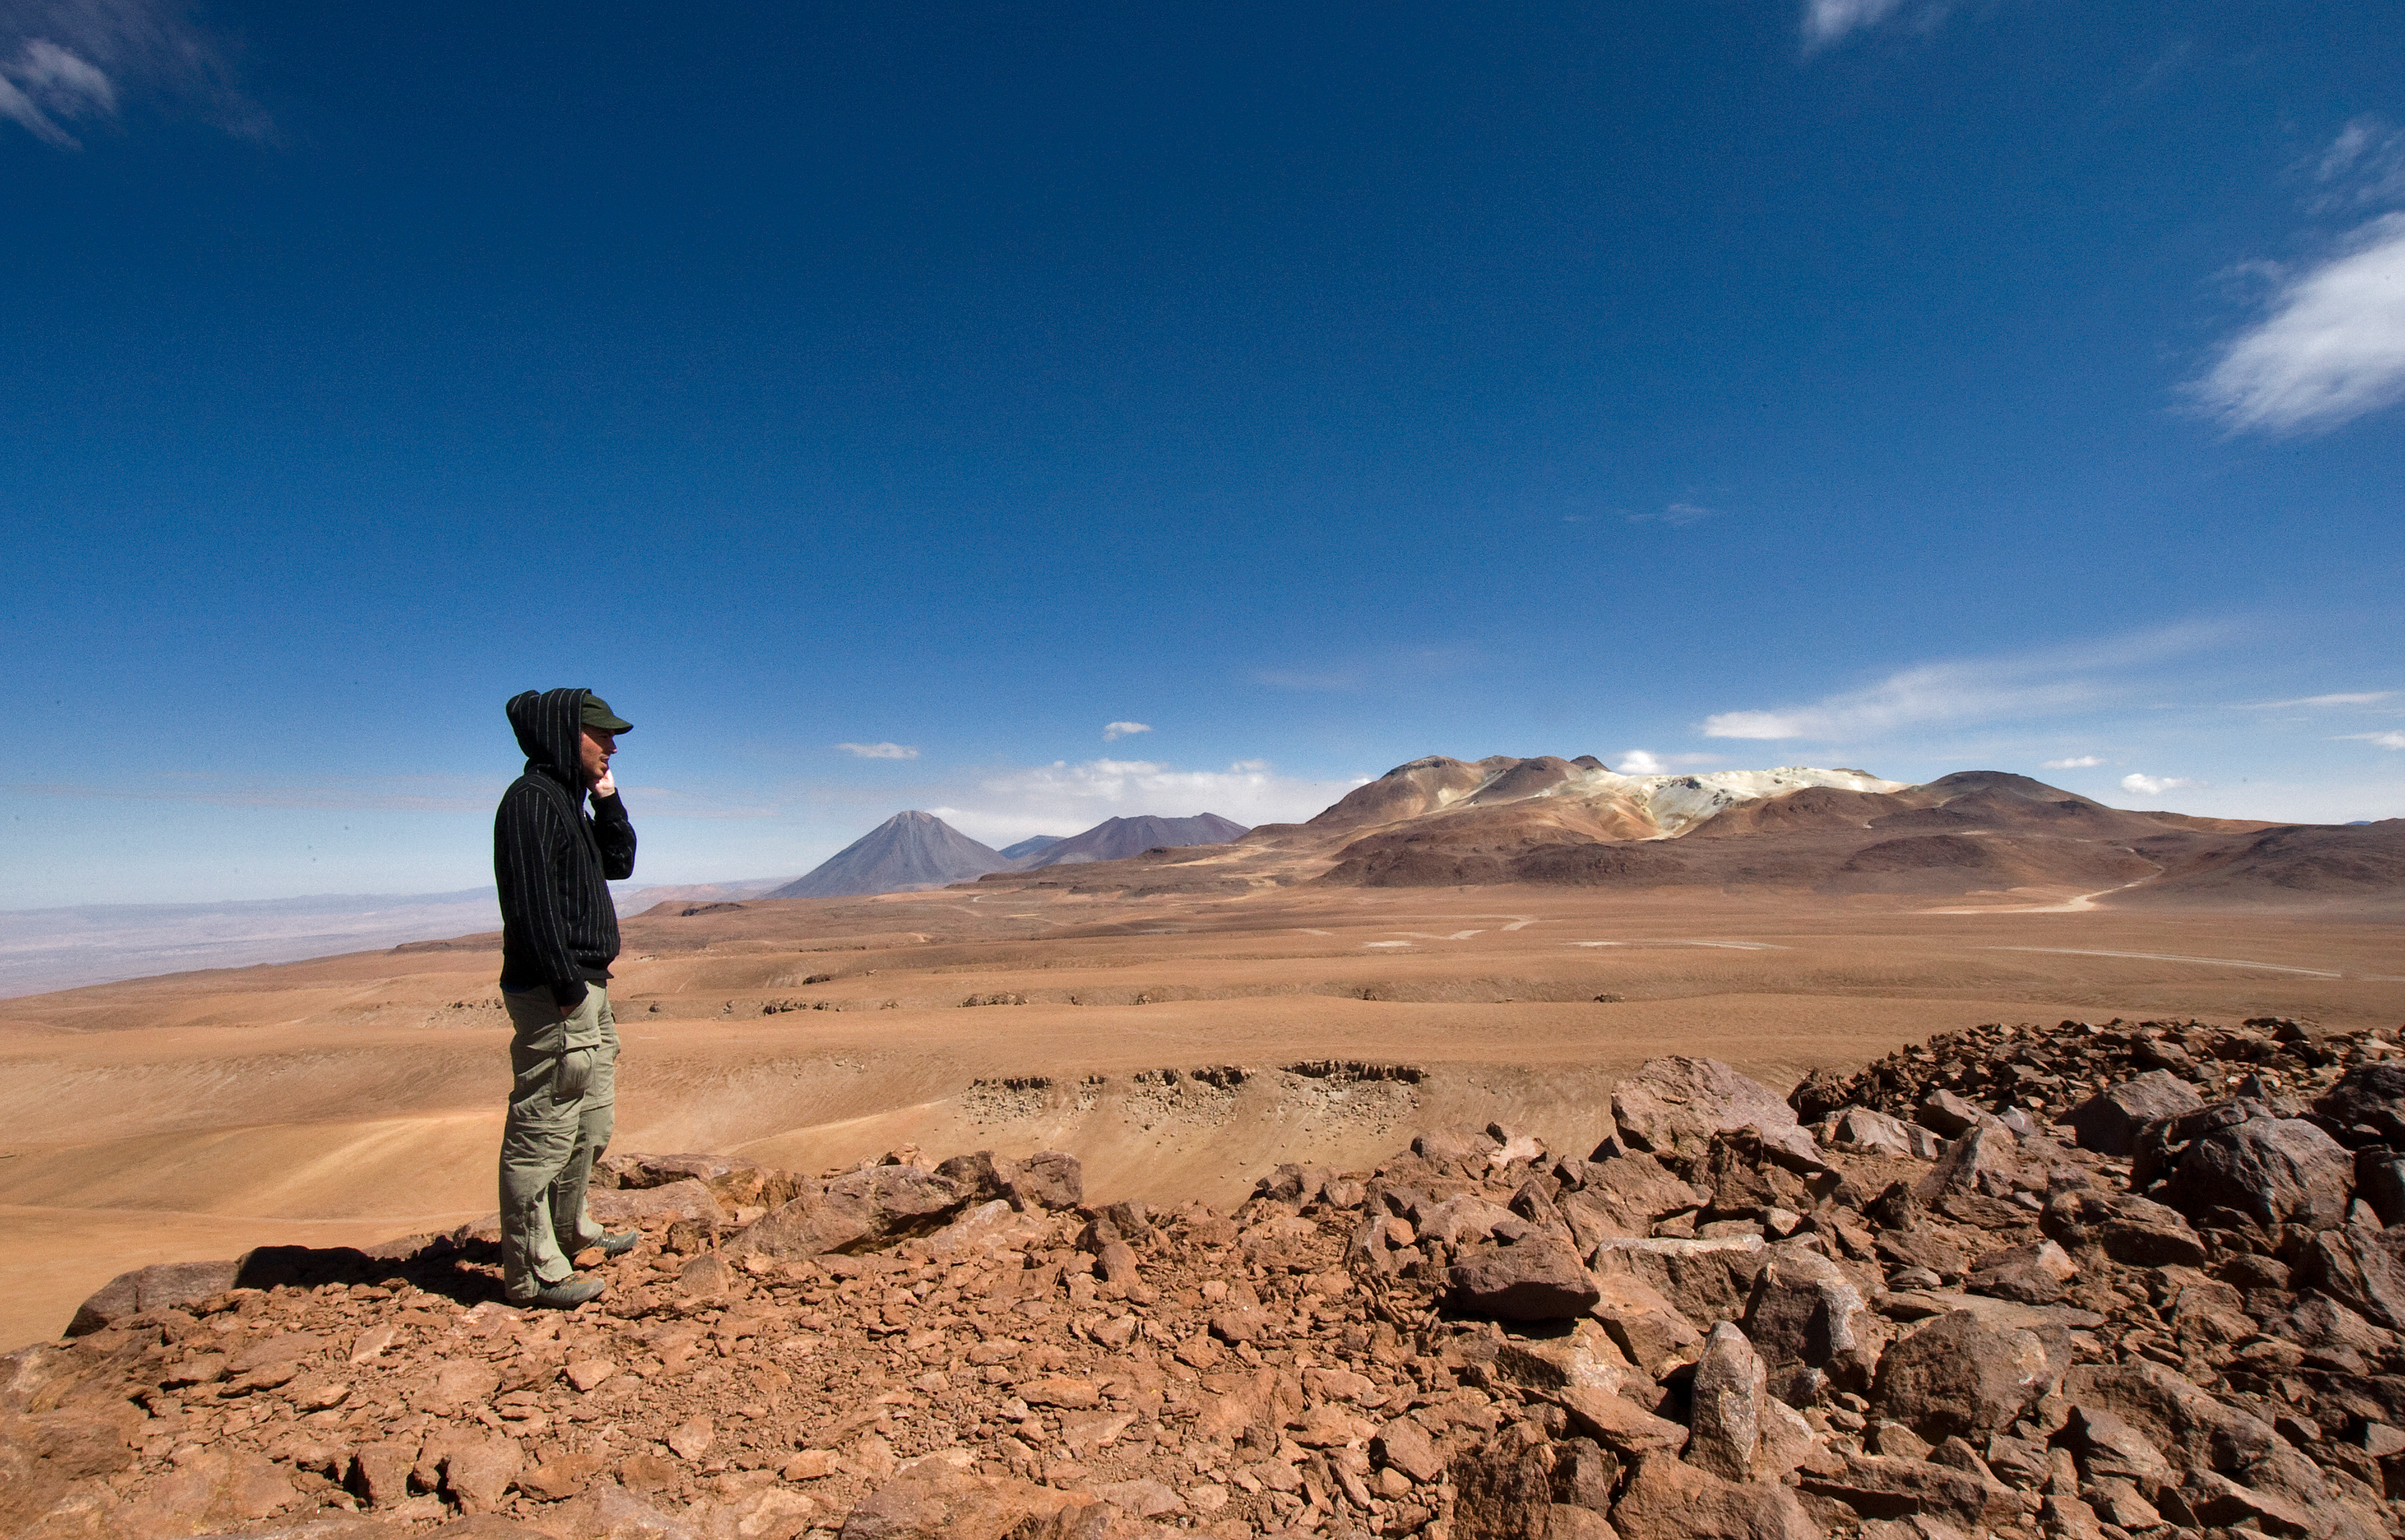

View of the Chajnantor plateau, the ALMA Array Operations Site

On the site of the Atacama Large Millimeter/submillimeter Array (ALMA) on the Chajnantor plain of the Chilean Andes, 5,000 m above sea level. ALMA is the largest ground-based astronomy project in existence, and will be comprised of a giant array of 12-m submillimetre quality antennas, with baselines of several kilometres. An additional, compact array of 7-m and 12-m antennas will complement the main array. Construction of ALMA started in 2003 and will be completed in 2012. The ALMA project is an international collaboration between Europe, East Asia and North America in cooperation with the Republic of Chile.

Credit: Iztok Bončina/ALMA (ESO/NAOJ/NRAO)